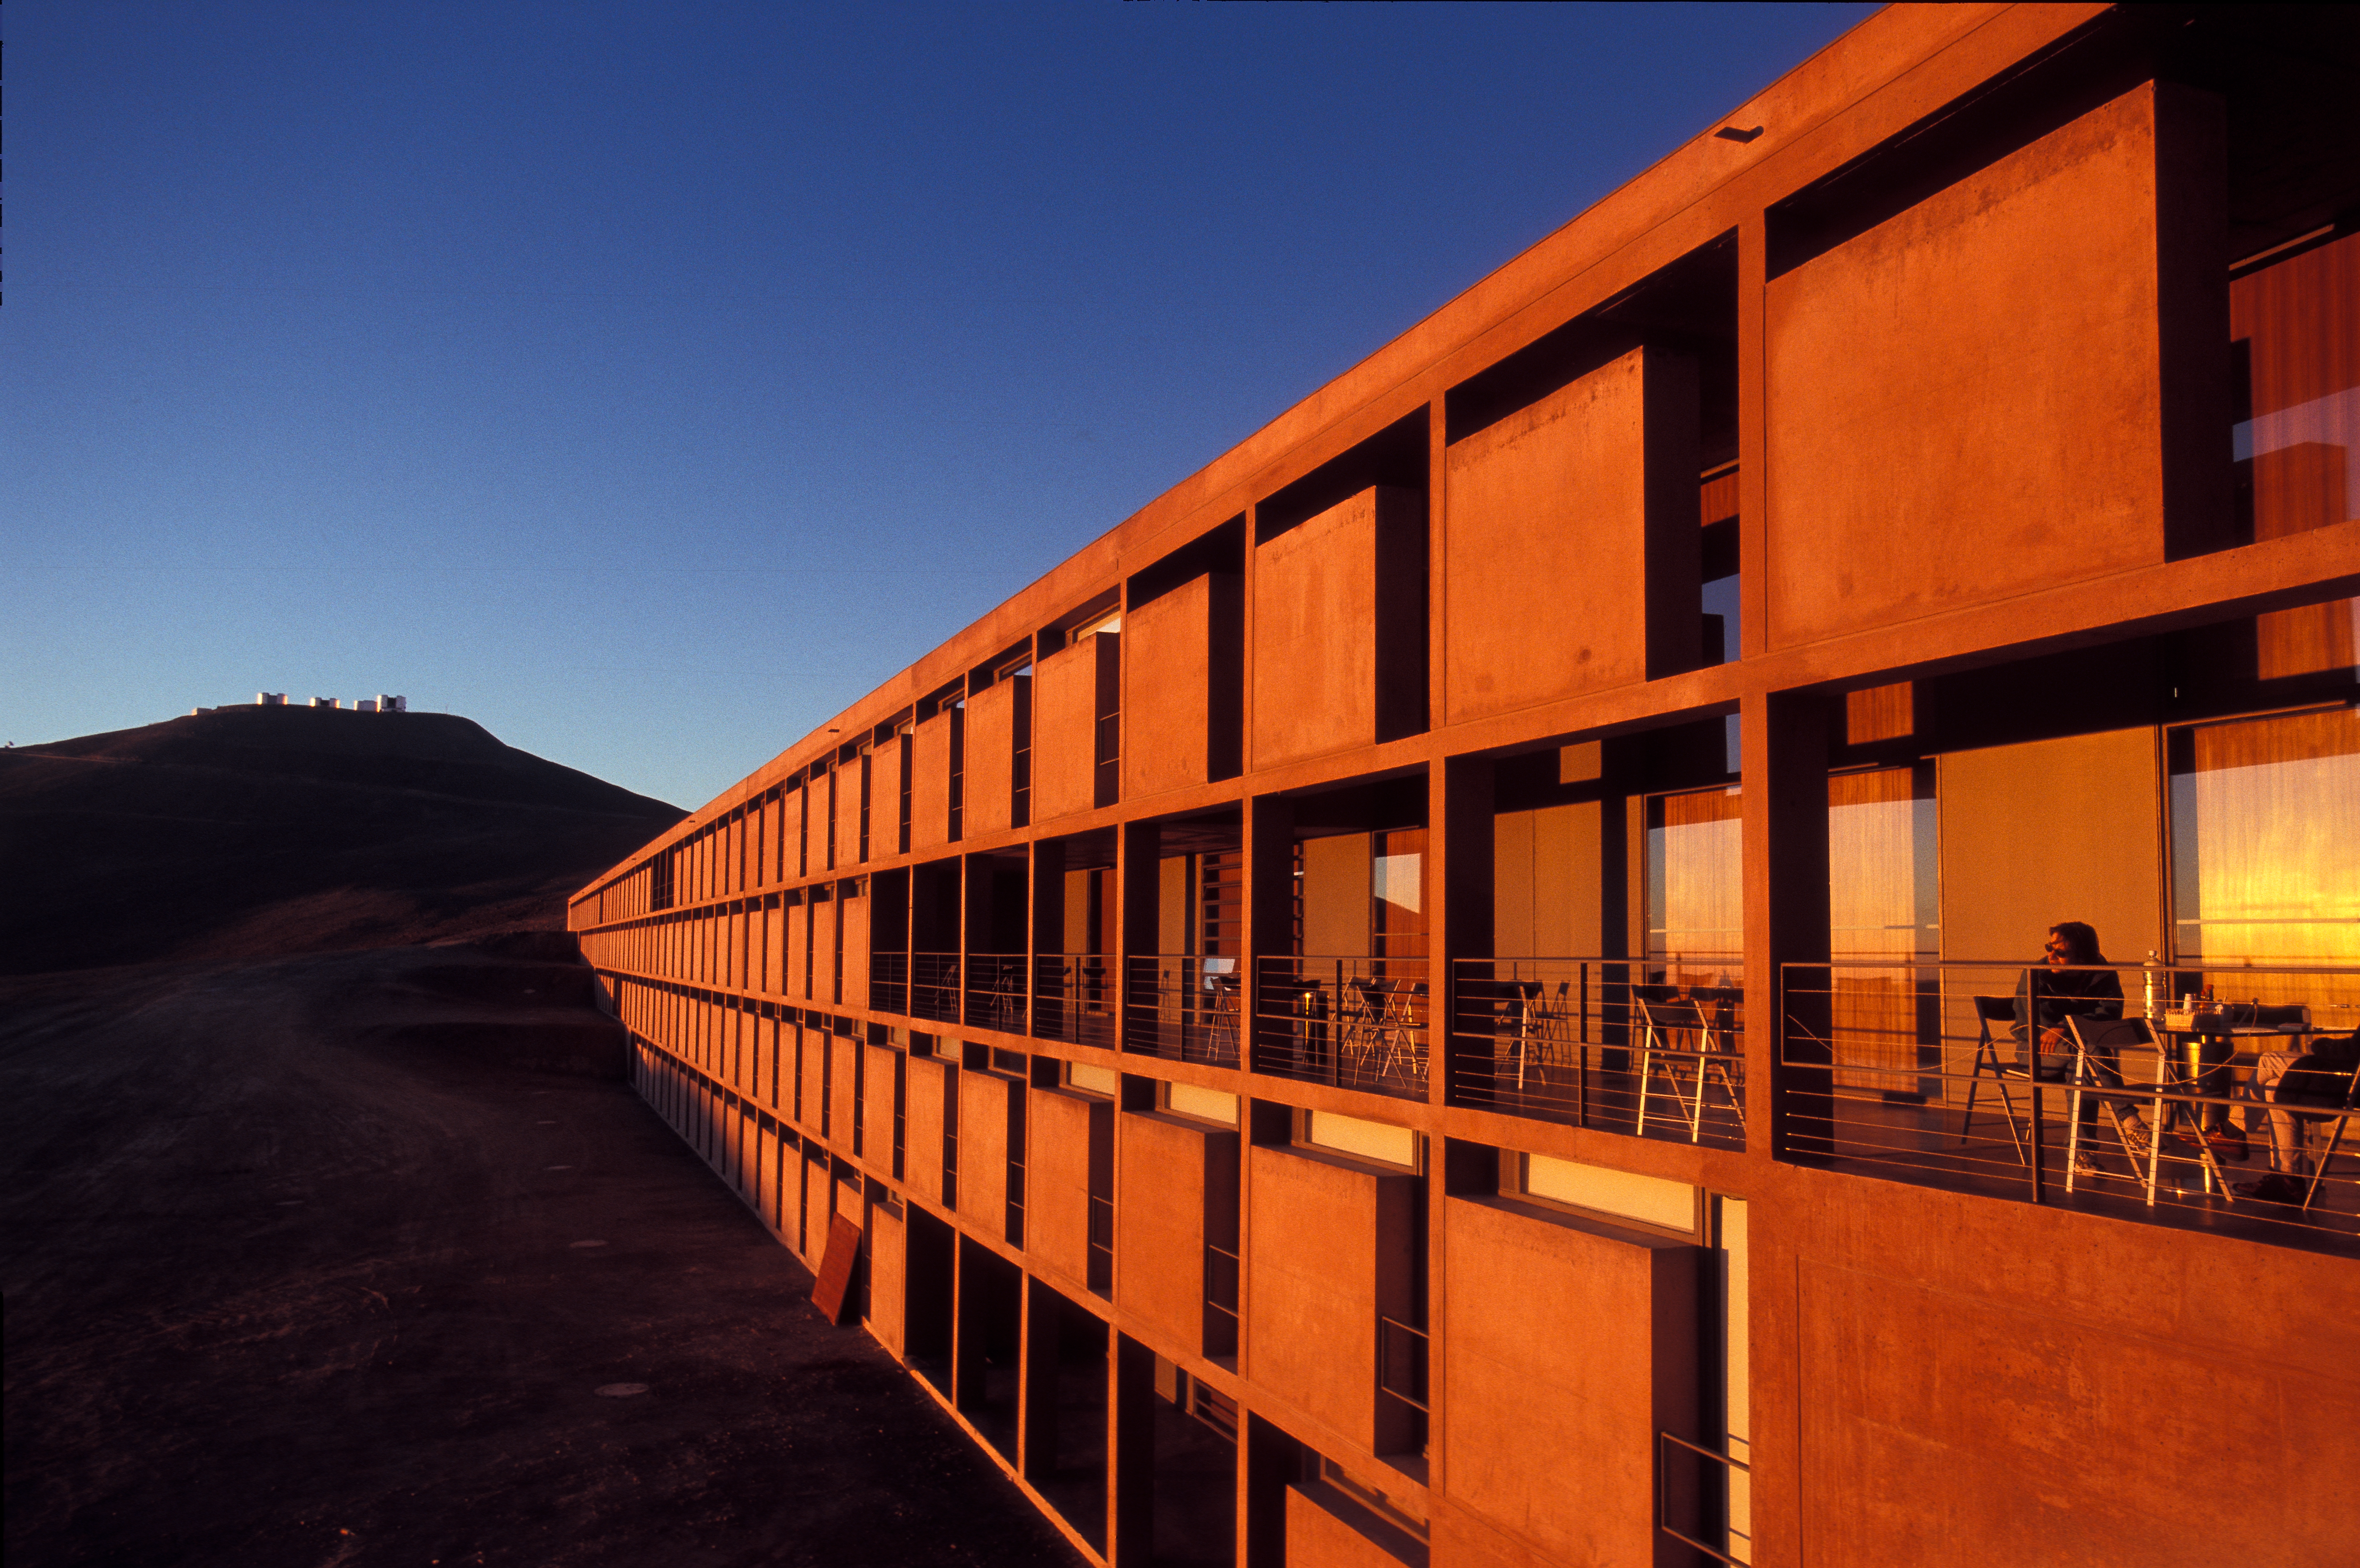

Residencia in Paranal

The Residencia in Paranal, Chile

Credit: ESO/G.Hüdepohl (atacamaphoto.com)